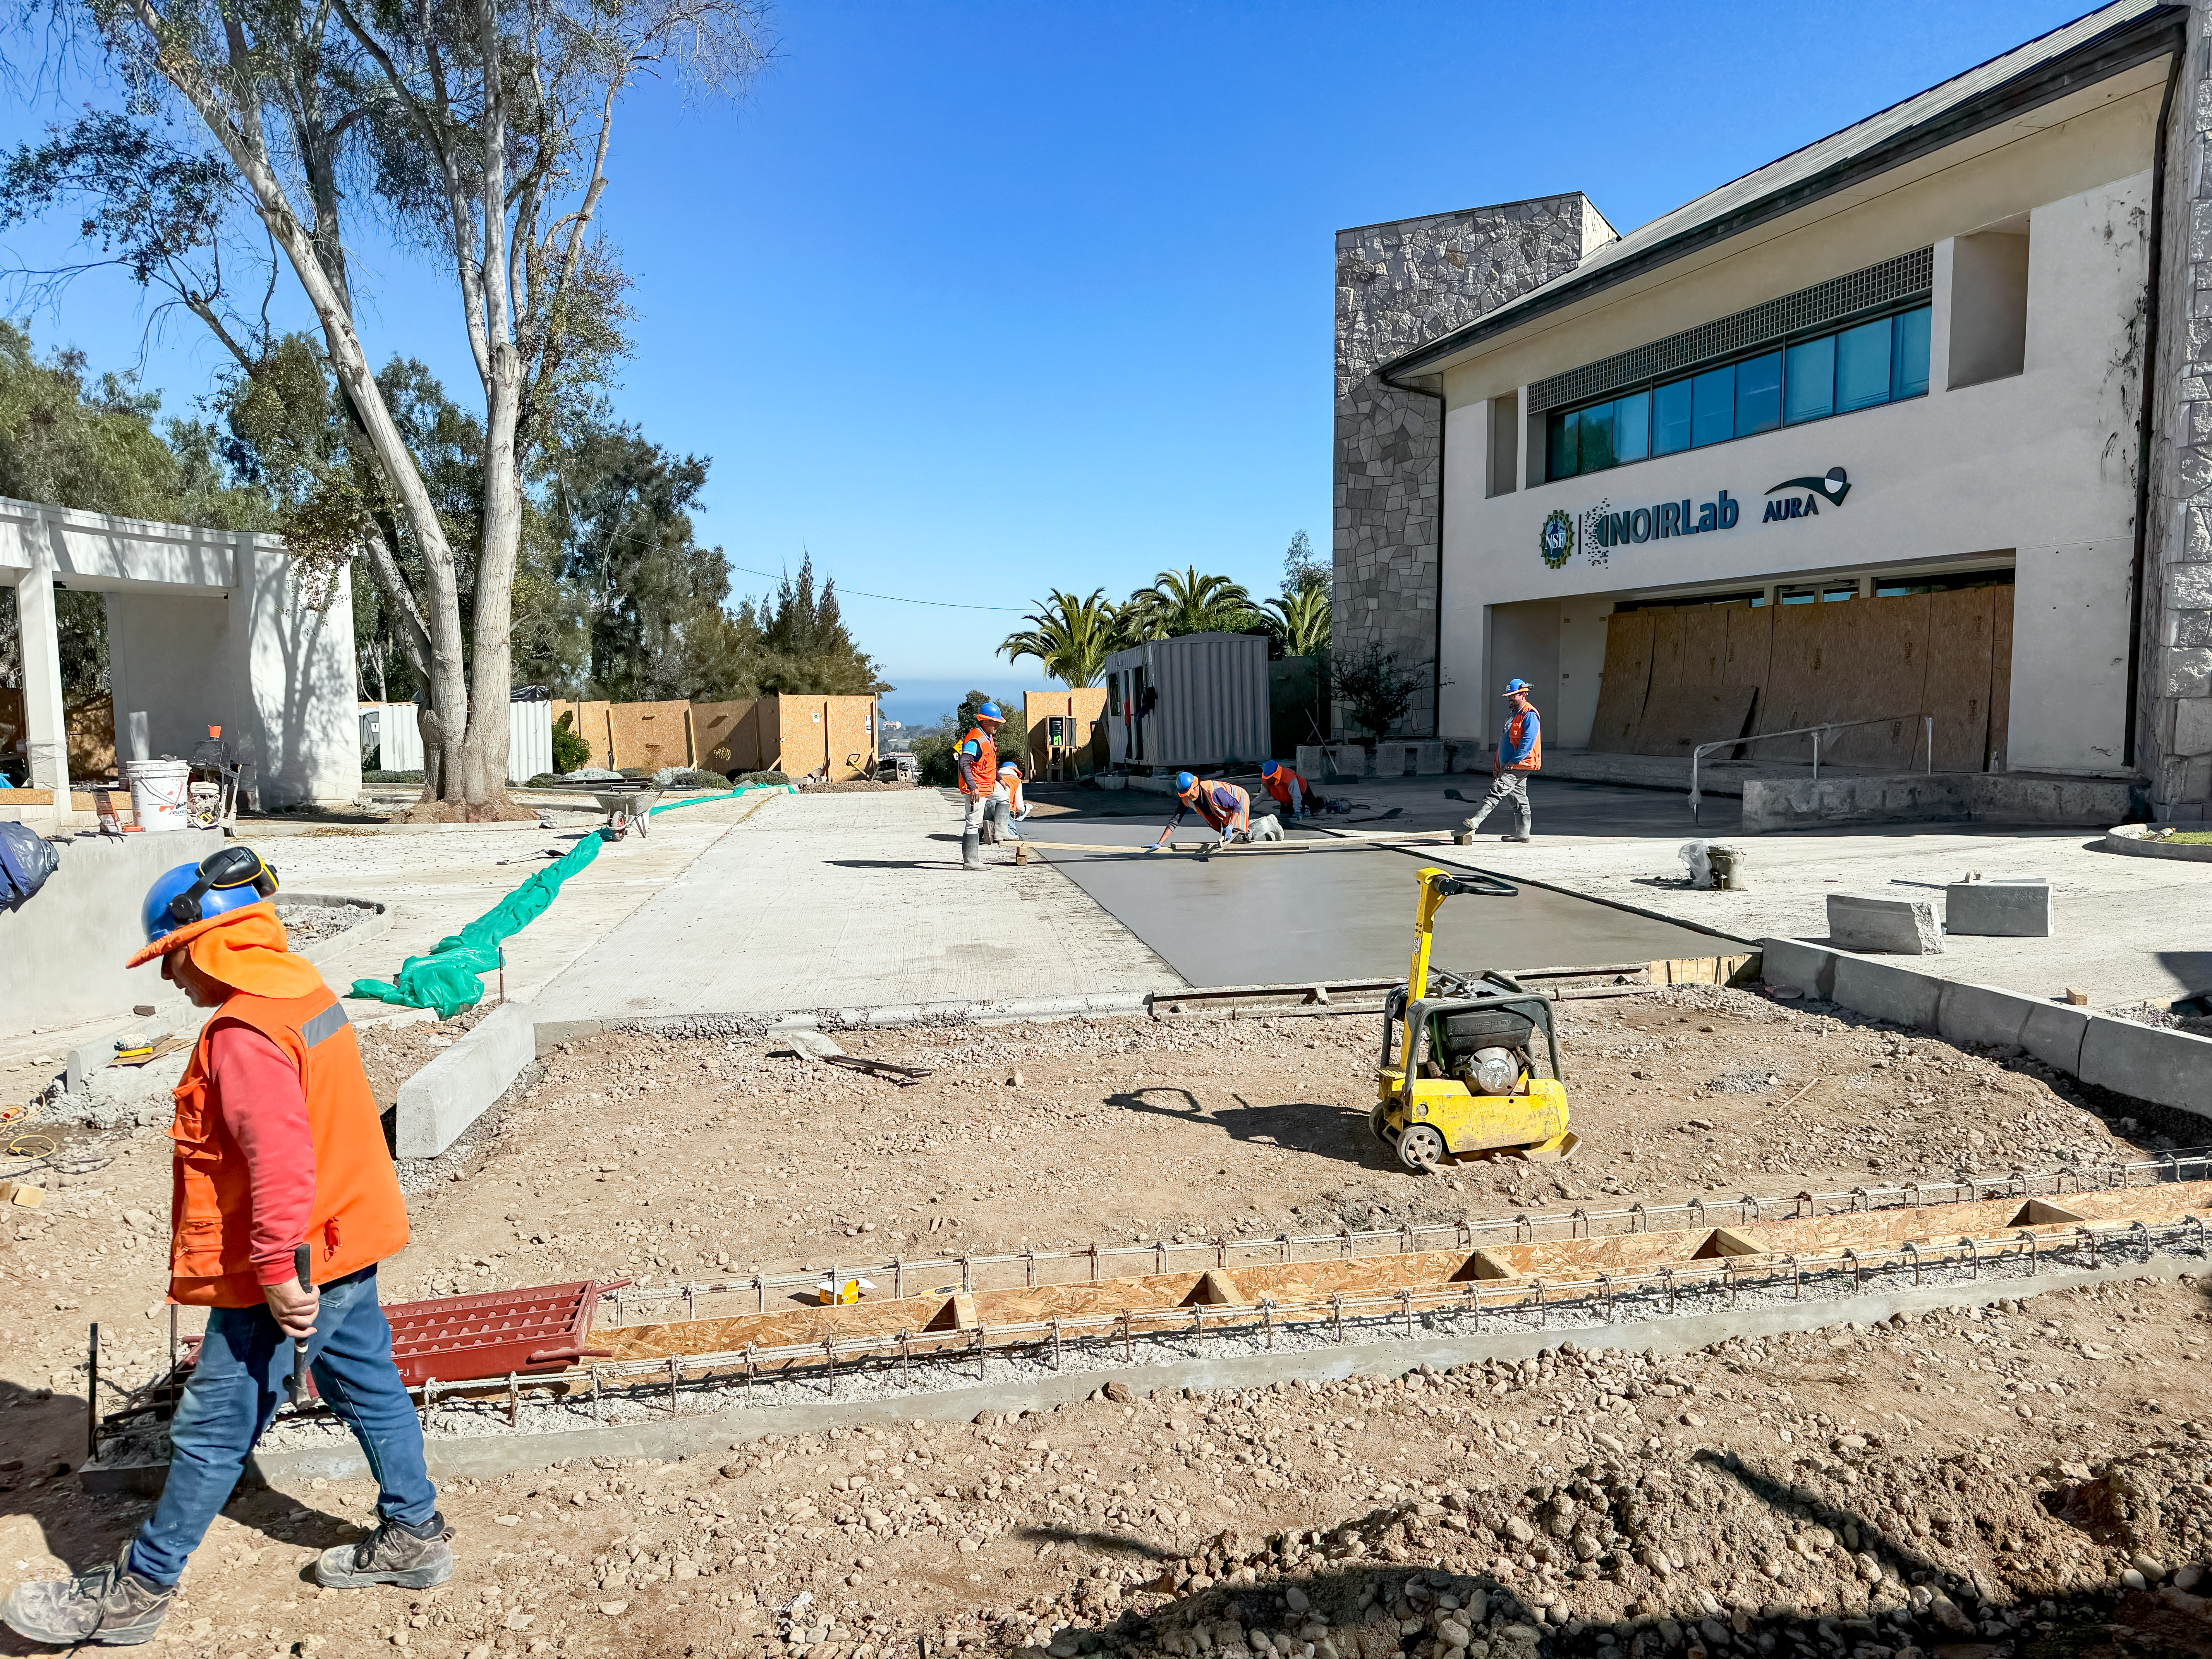

Construction at NOIRLab Headquarters in La Sarena

The construction is between buildings C and A. Building C has the NOIRLab Logo (formerly the Gemini South building). Building A on the left has the new offices for Vera C. Rubin Observatory.

Credit: NOIRLab/NSF/AURA